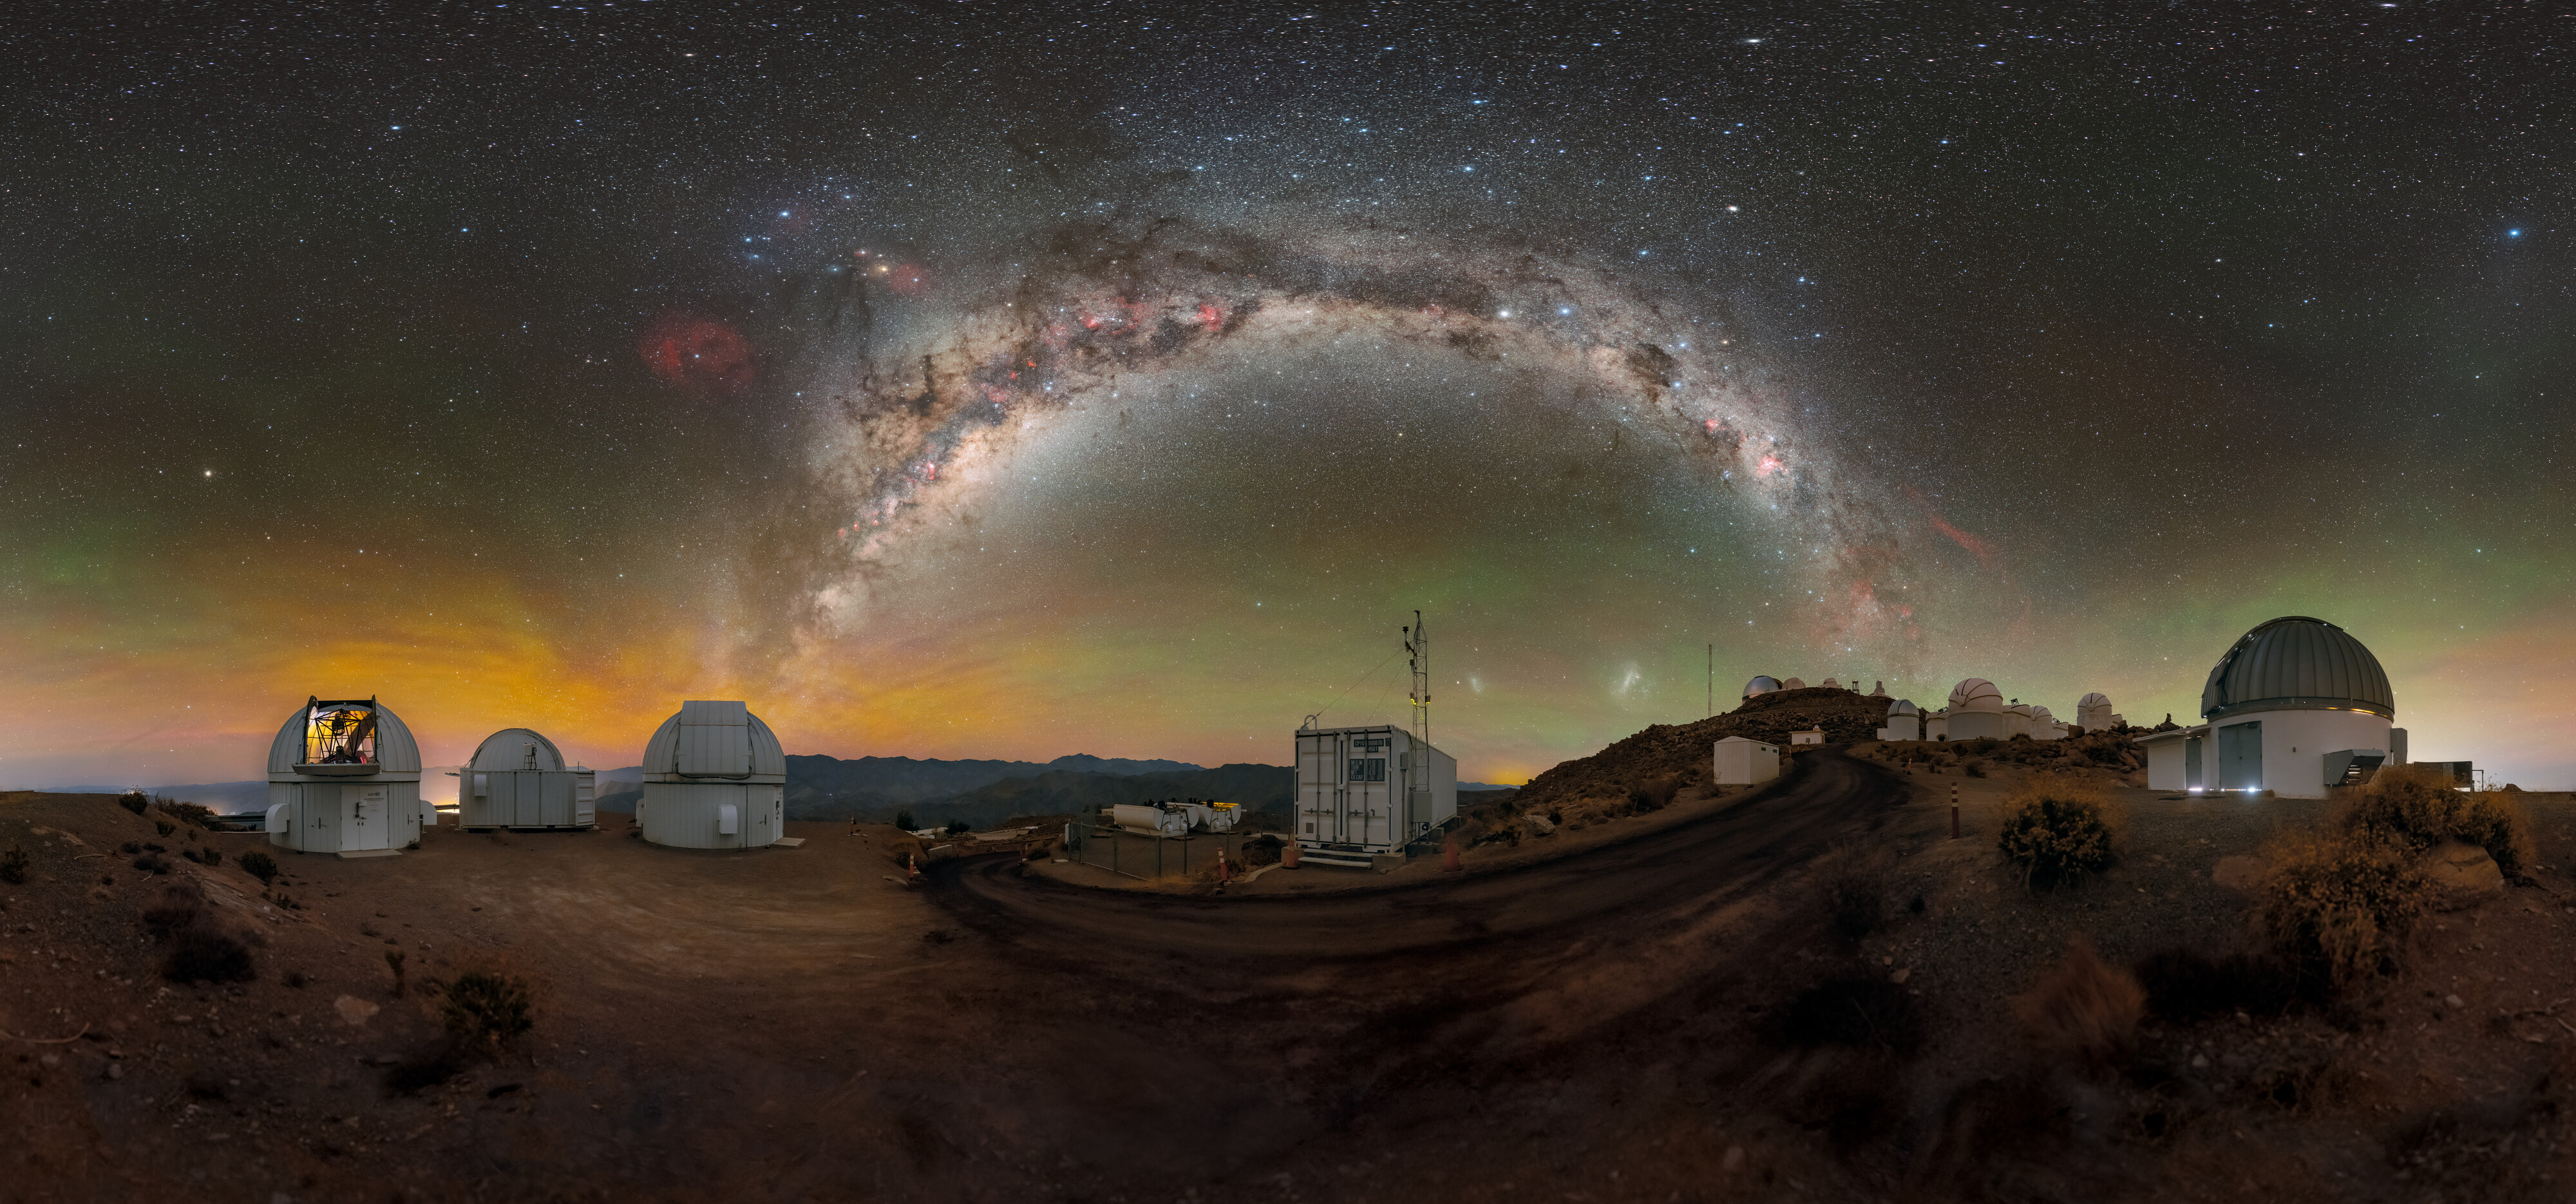

Time-Domain Astronomy at Cerro Tololo

A stunning view of the Milky Way above the U.S. National Science Foundation Cerro Tololo Inter-American Observatory (CTIO), a Program of NSF NOIRLab, is captured in this Image of the Week. In addition to its largest and best-known telescopes, CTIO hosts around 40 telescopes from 11 tenant observatories and research projects. Shown here are many of the facilities operated by Las Cumbres Observatory (LCO), including the three Las Cumbres Observatory 1-meter Telescopes (left) and the ‘igloo’ for an echelle spectrograph (center). The Planetary Defense 1.3-meter Telescope is on the right.

LCO is a global network of telescopes that are spaced out longitudinally around the globe, allowing for night-sky objects to be monitored around the clock. This ability to observe objects continuously is crucial in the field of time-domain astronomy, the study of how astronomical objects change with time. Time-domain astronomy is concerned with objects that change rapidly in brightness or position — think seconds to days or weeks instead of millions or billions of years. Examples of transients include supernovae and gamma-ray bursts.

This photo was taken as part of the NOIRLab 2022 Photo Expedition to all the NOIRLab sites. Petr Horálek, the photographer, is a NOIRLab Audiovisual Ambassador. Fulldome and 360 panorama versions of this photo are available.

Credit: CTIO/NOIRLab/NSF/AURA/P. Horálek (Institute of Physics in Opava), M. Kosari